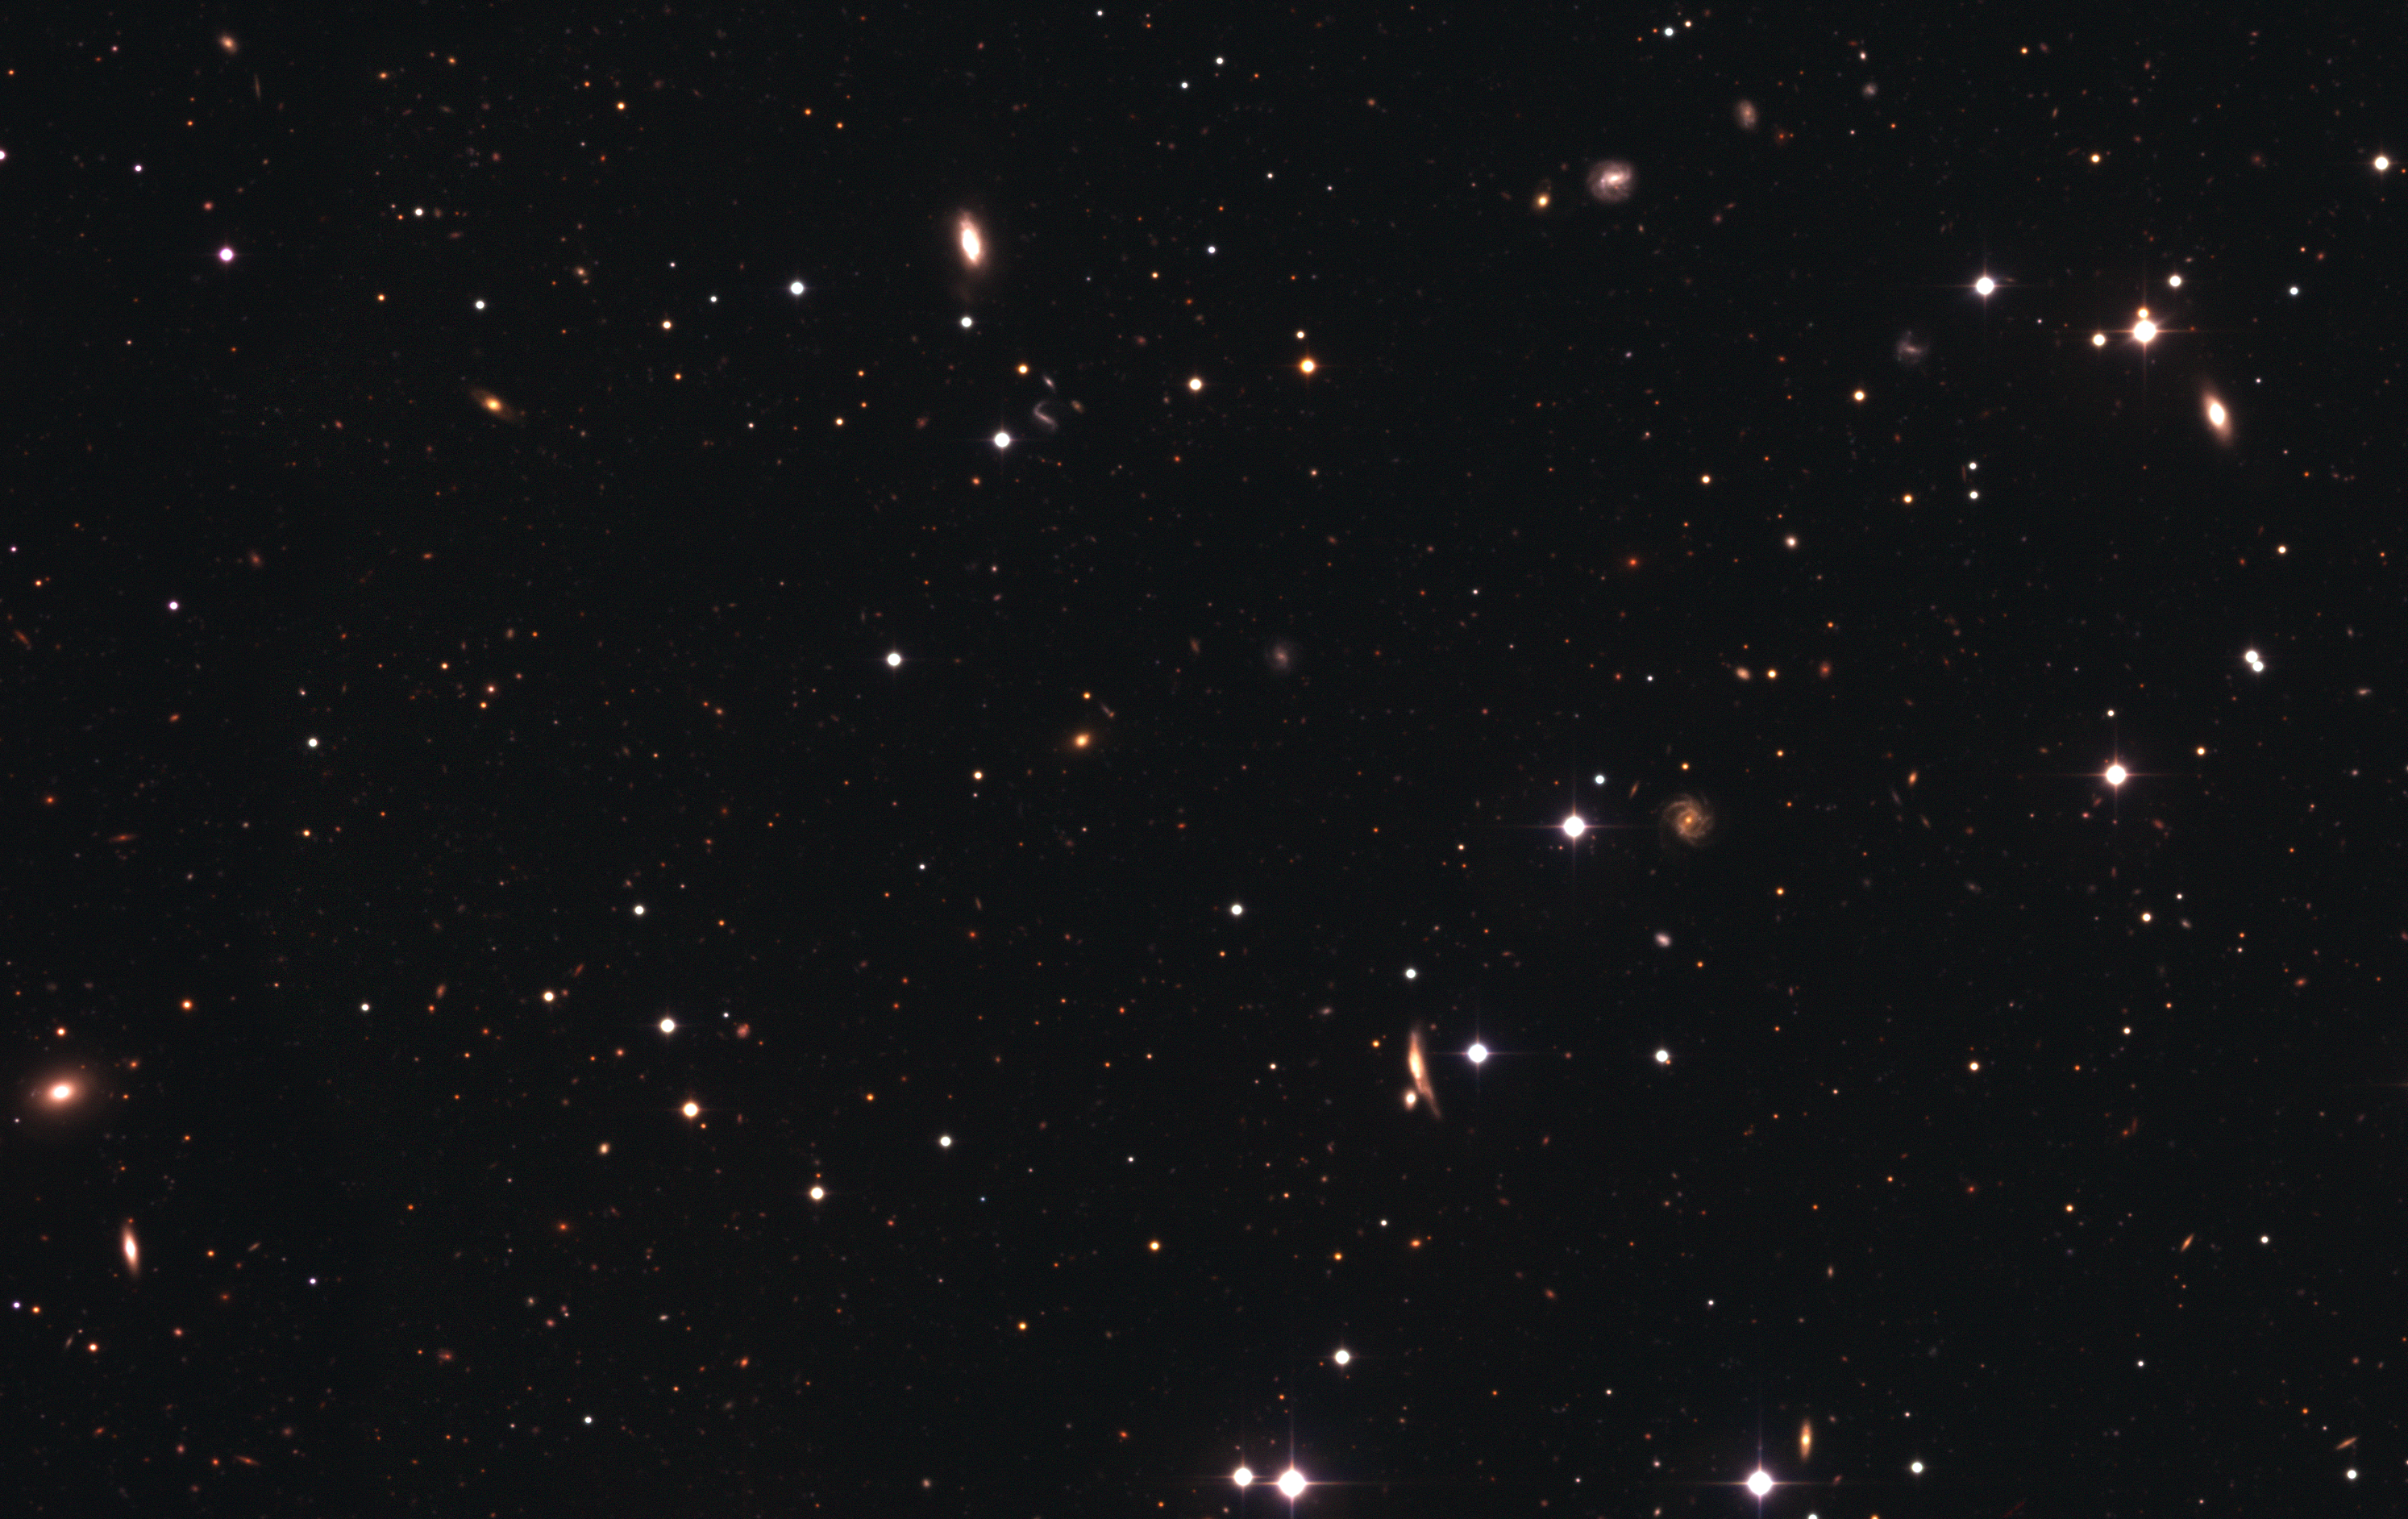

The DPS Deep 3 Field (detail)

Detail of a portion of the Deep 3 field, showing the large variety of shapes and colours of the very numerous galaxies present in the image. The amount of details of the original image is such that this small portion can still be shown in very high resolution.

Credit: ESO